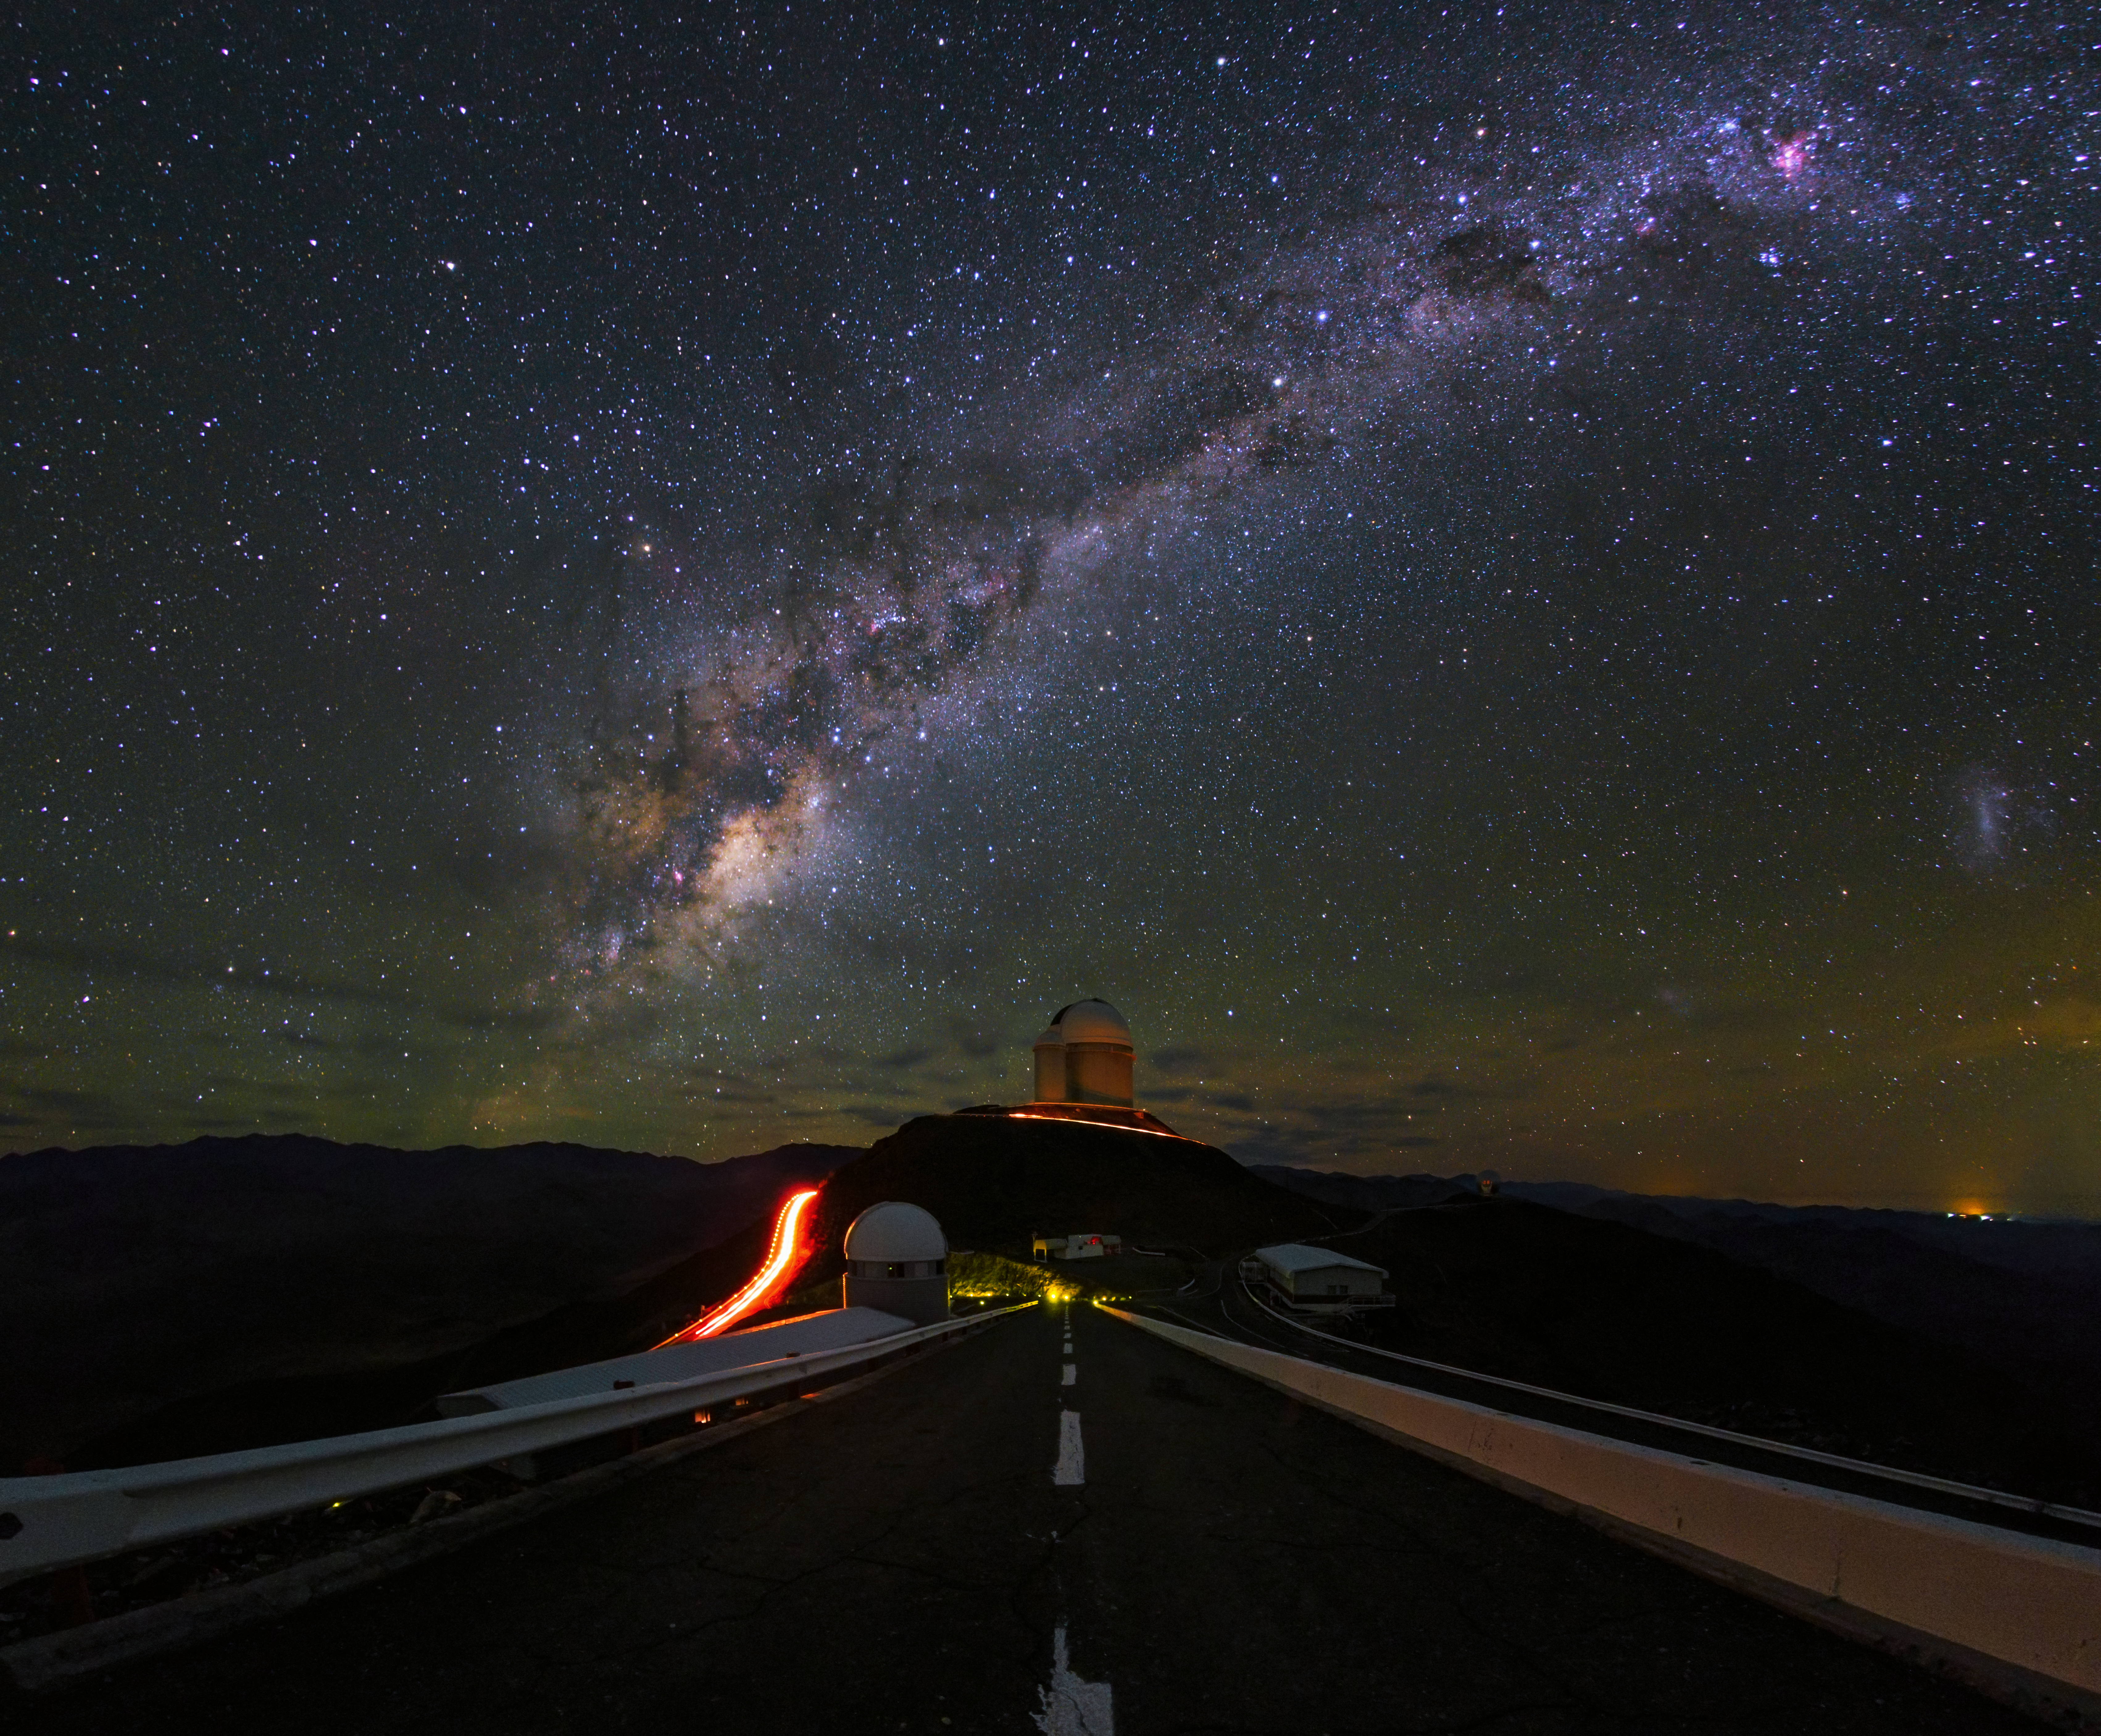

La Silla shown in UHD

An ultra HD view of La Silla Observatory, showing the ESO 3.6-metre telescope in centre view, which is home to the world's foremost extrasolar planet hunter: the High Accuracy Radial velocity Planet Searcher (HARPS). The Milky Way can be see in all its magnificence overhead. Taken during the ESO Ultra HD Expedition.

Credit: ESO/B. Tafreshi (twanight.org)